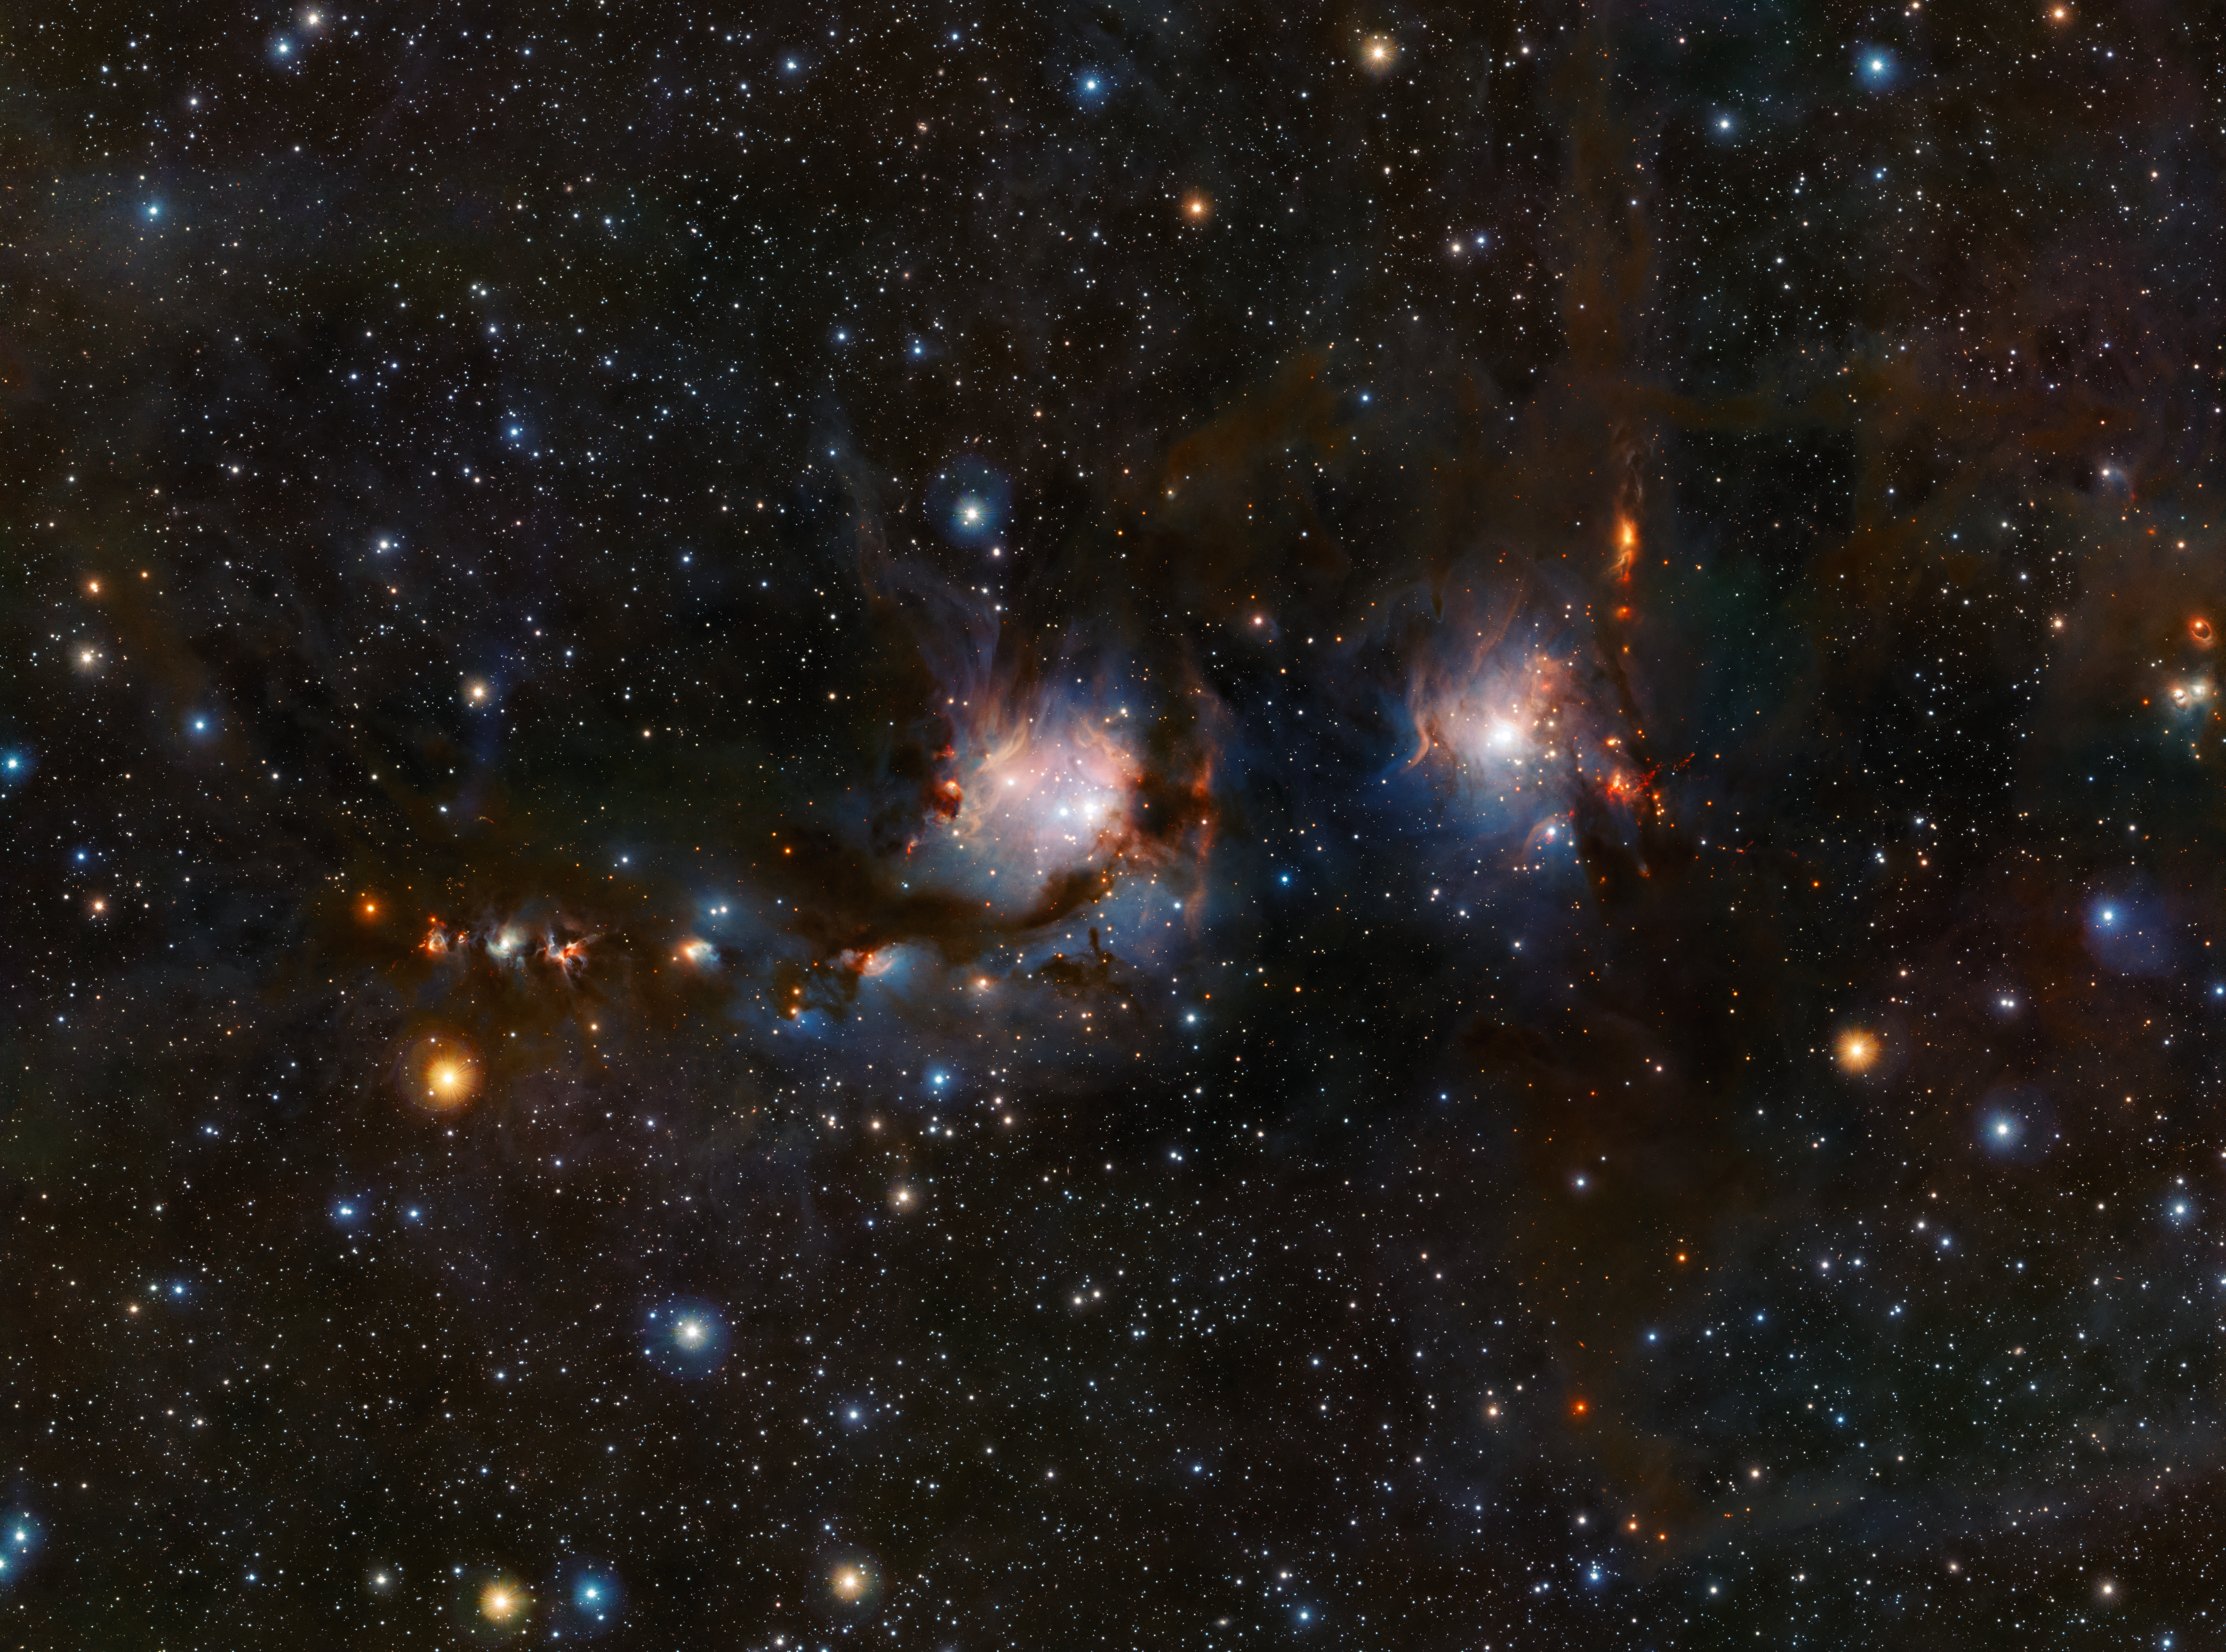

VISTA views Messier 78

This richly detailed view of the star formation region Messier 78, in the constellation of Orion (The Hunter), was taken with the VISTA infrared survey telescope at ESO’s Paranal Observatory in Chile. As well as the blue regions of reflected light from the hot young stars the image also shows streams of dark dust and the red jets emerging from stars in the process of formation.

Credit: ESO